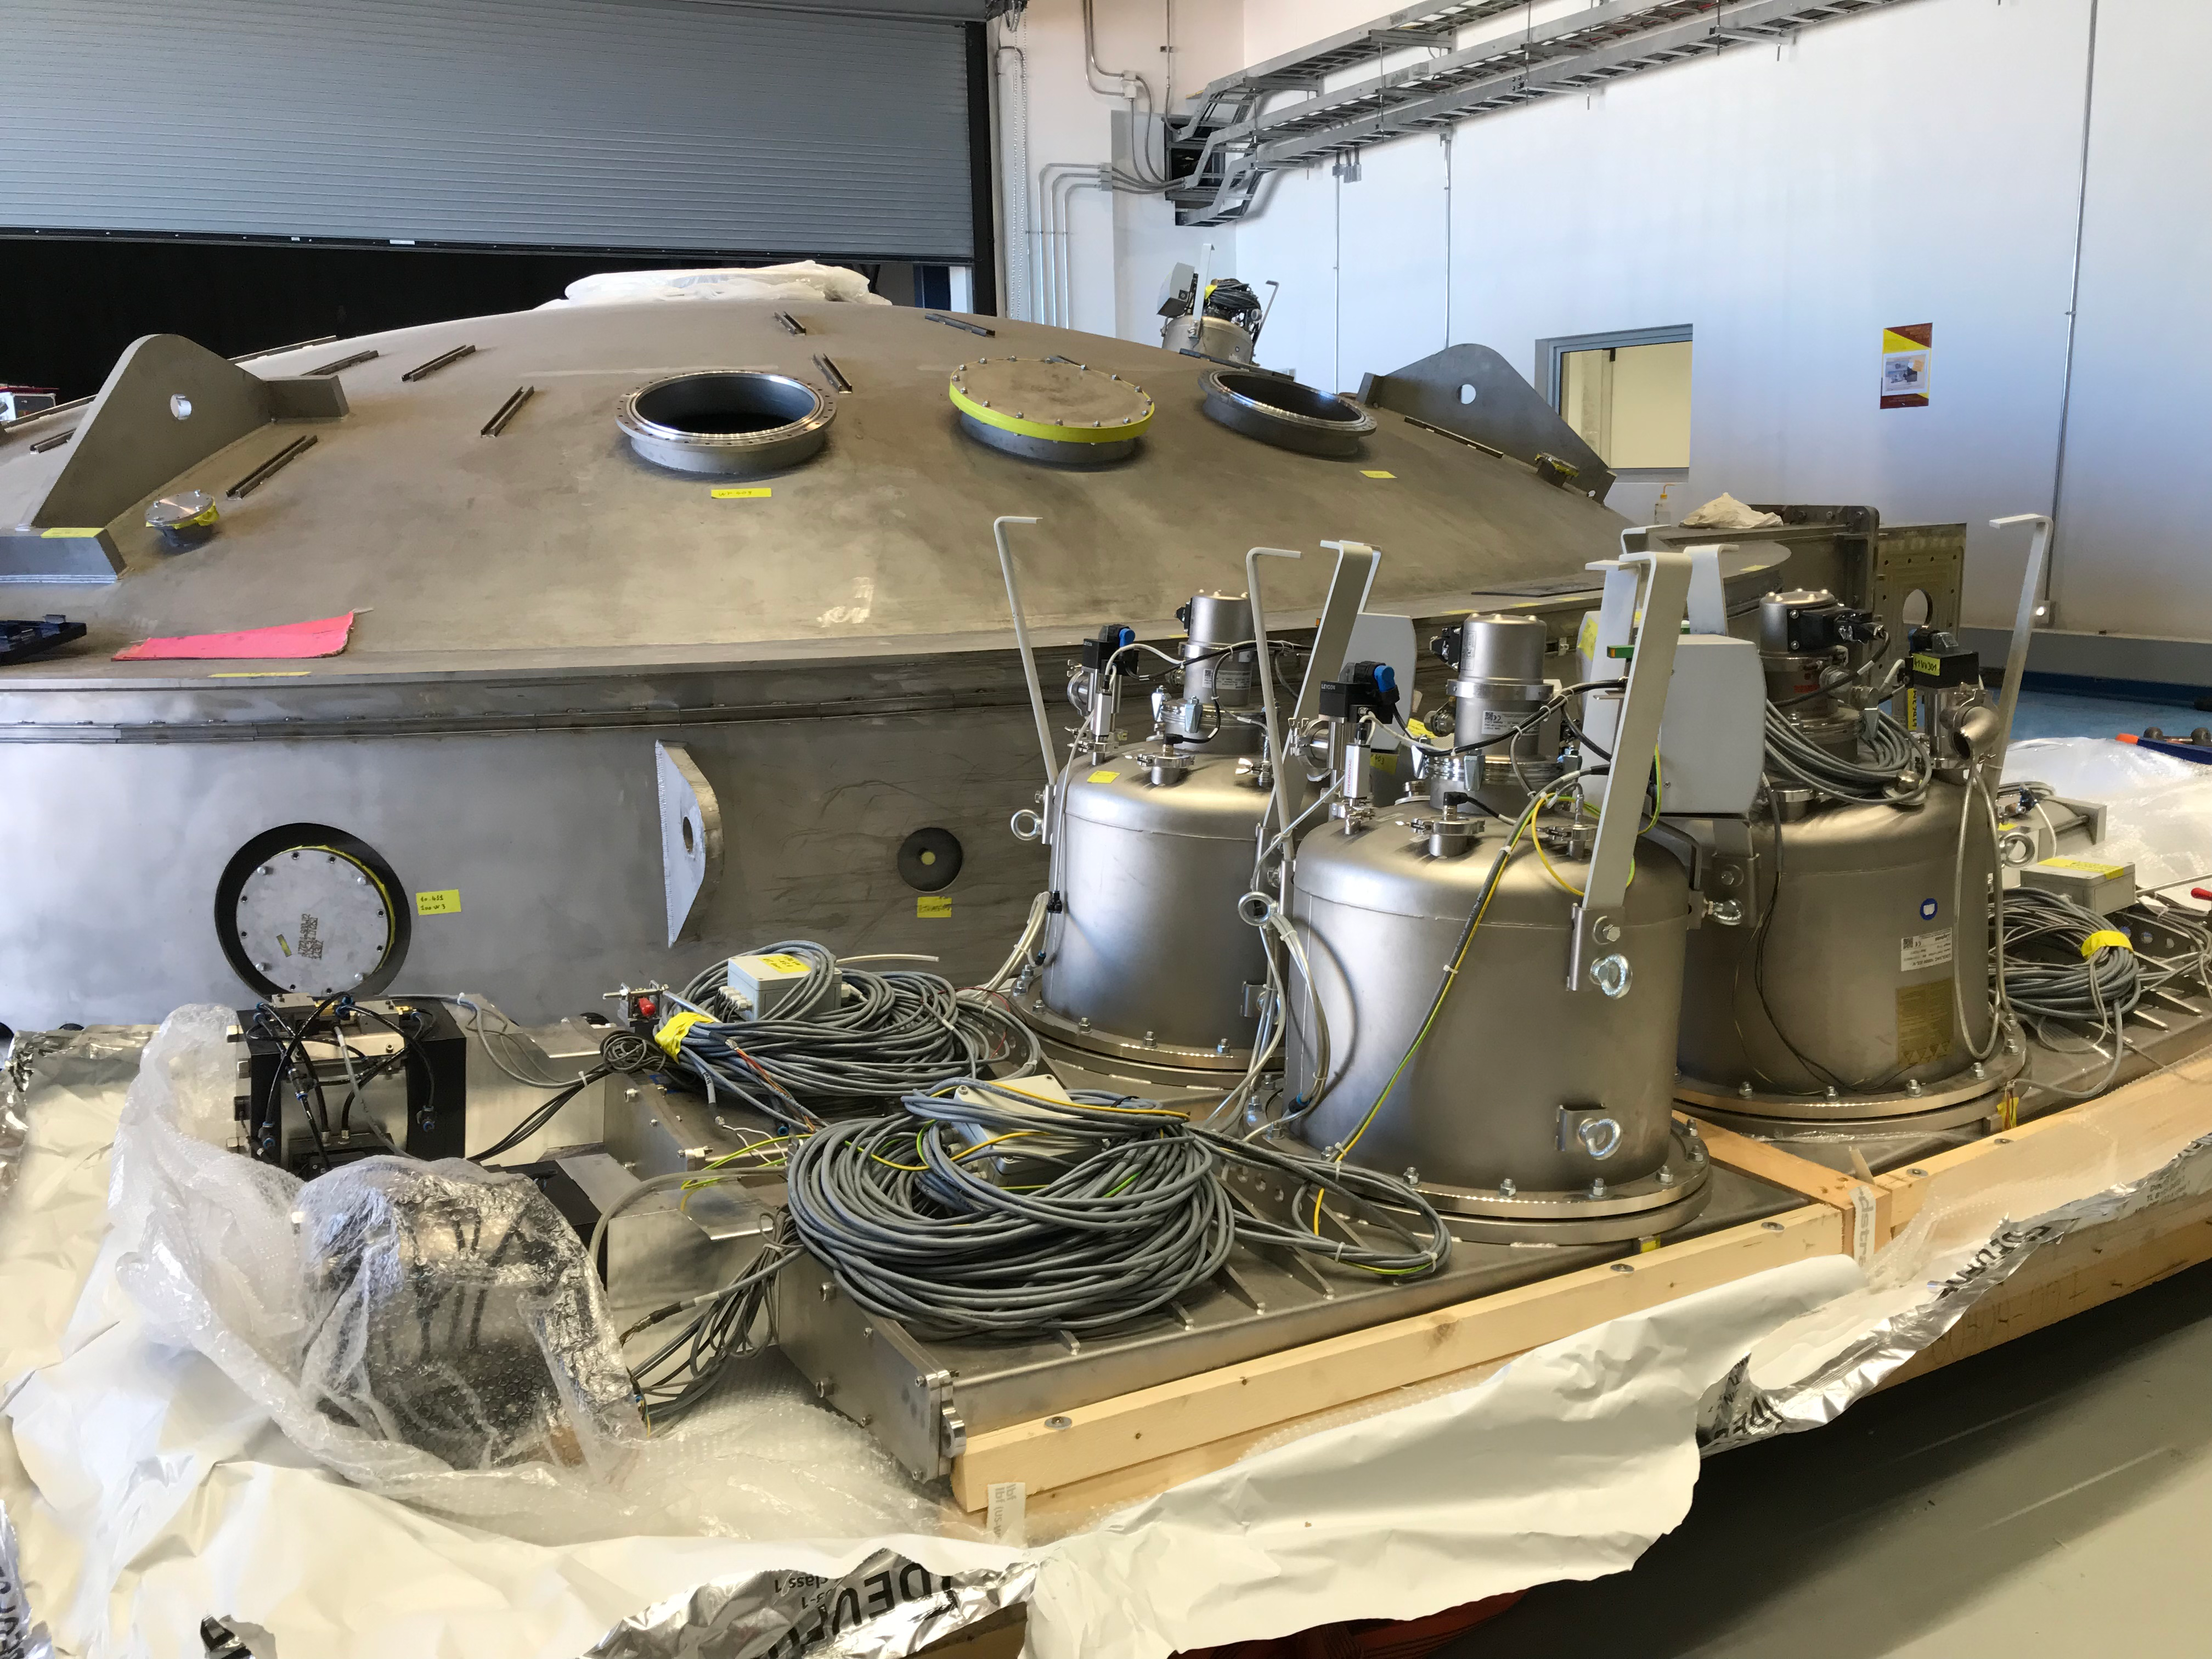

Coating Plant Assembly on Summit

A crew from Von Ardenne, the LSST Coating Chamber vendor, is currently onsite at the LSST summit facility building, performing work on the Coating Chamber, which arrived at the summit in November 2018. According to Tomislav Vucina, LSST Coatings Engineer, "The LSST Coating Chamber will be the largest, most modern, and most powerful mirror coating mechanism used by any telescope in the world." The Coating Chamber, which was constructed in Germany, is now beginning a six-month program of “assembly, integration, and commissioning,” which refers to installation of all components of the Coating Plant, and the testing necessary to ensure that everything works the way it’s supposed to. After final acceptance, and after both LSST mirrors arrive, the Coating Plant will be used to coat the Primary/Tertiary Mirror (M1M3) with aluminum, and the Secondary Mirror (M2) with silver.

Credit: Rubin Observatory/NSF/AURA